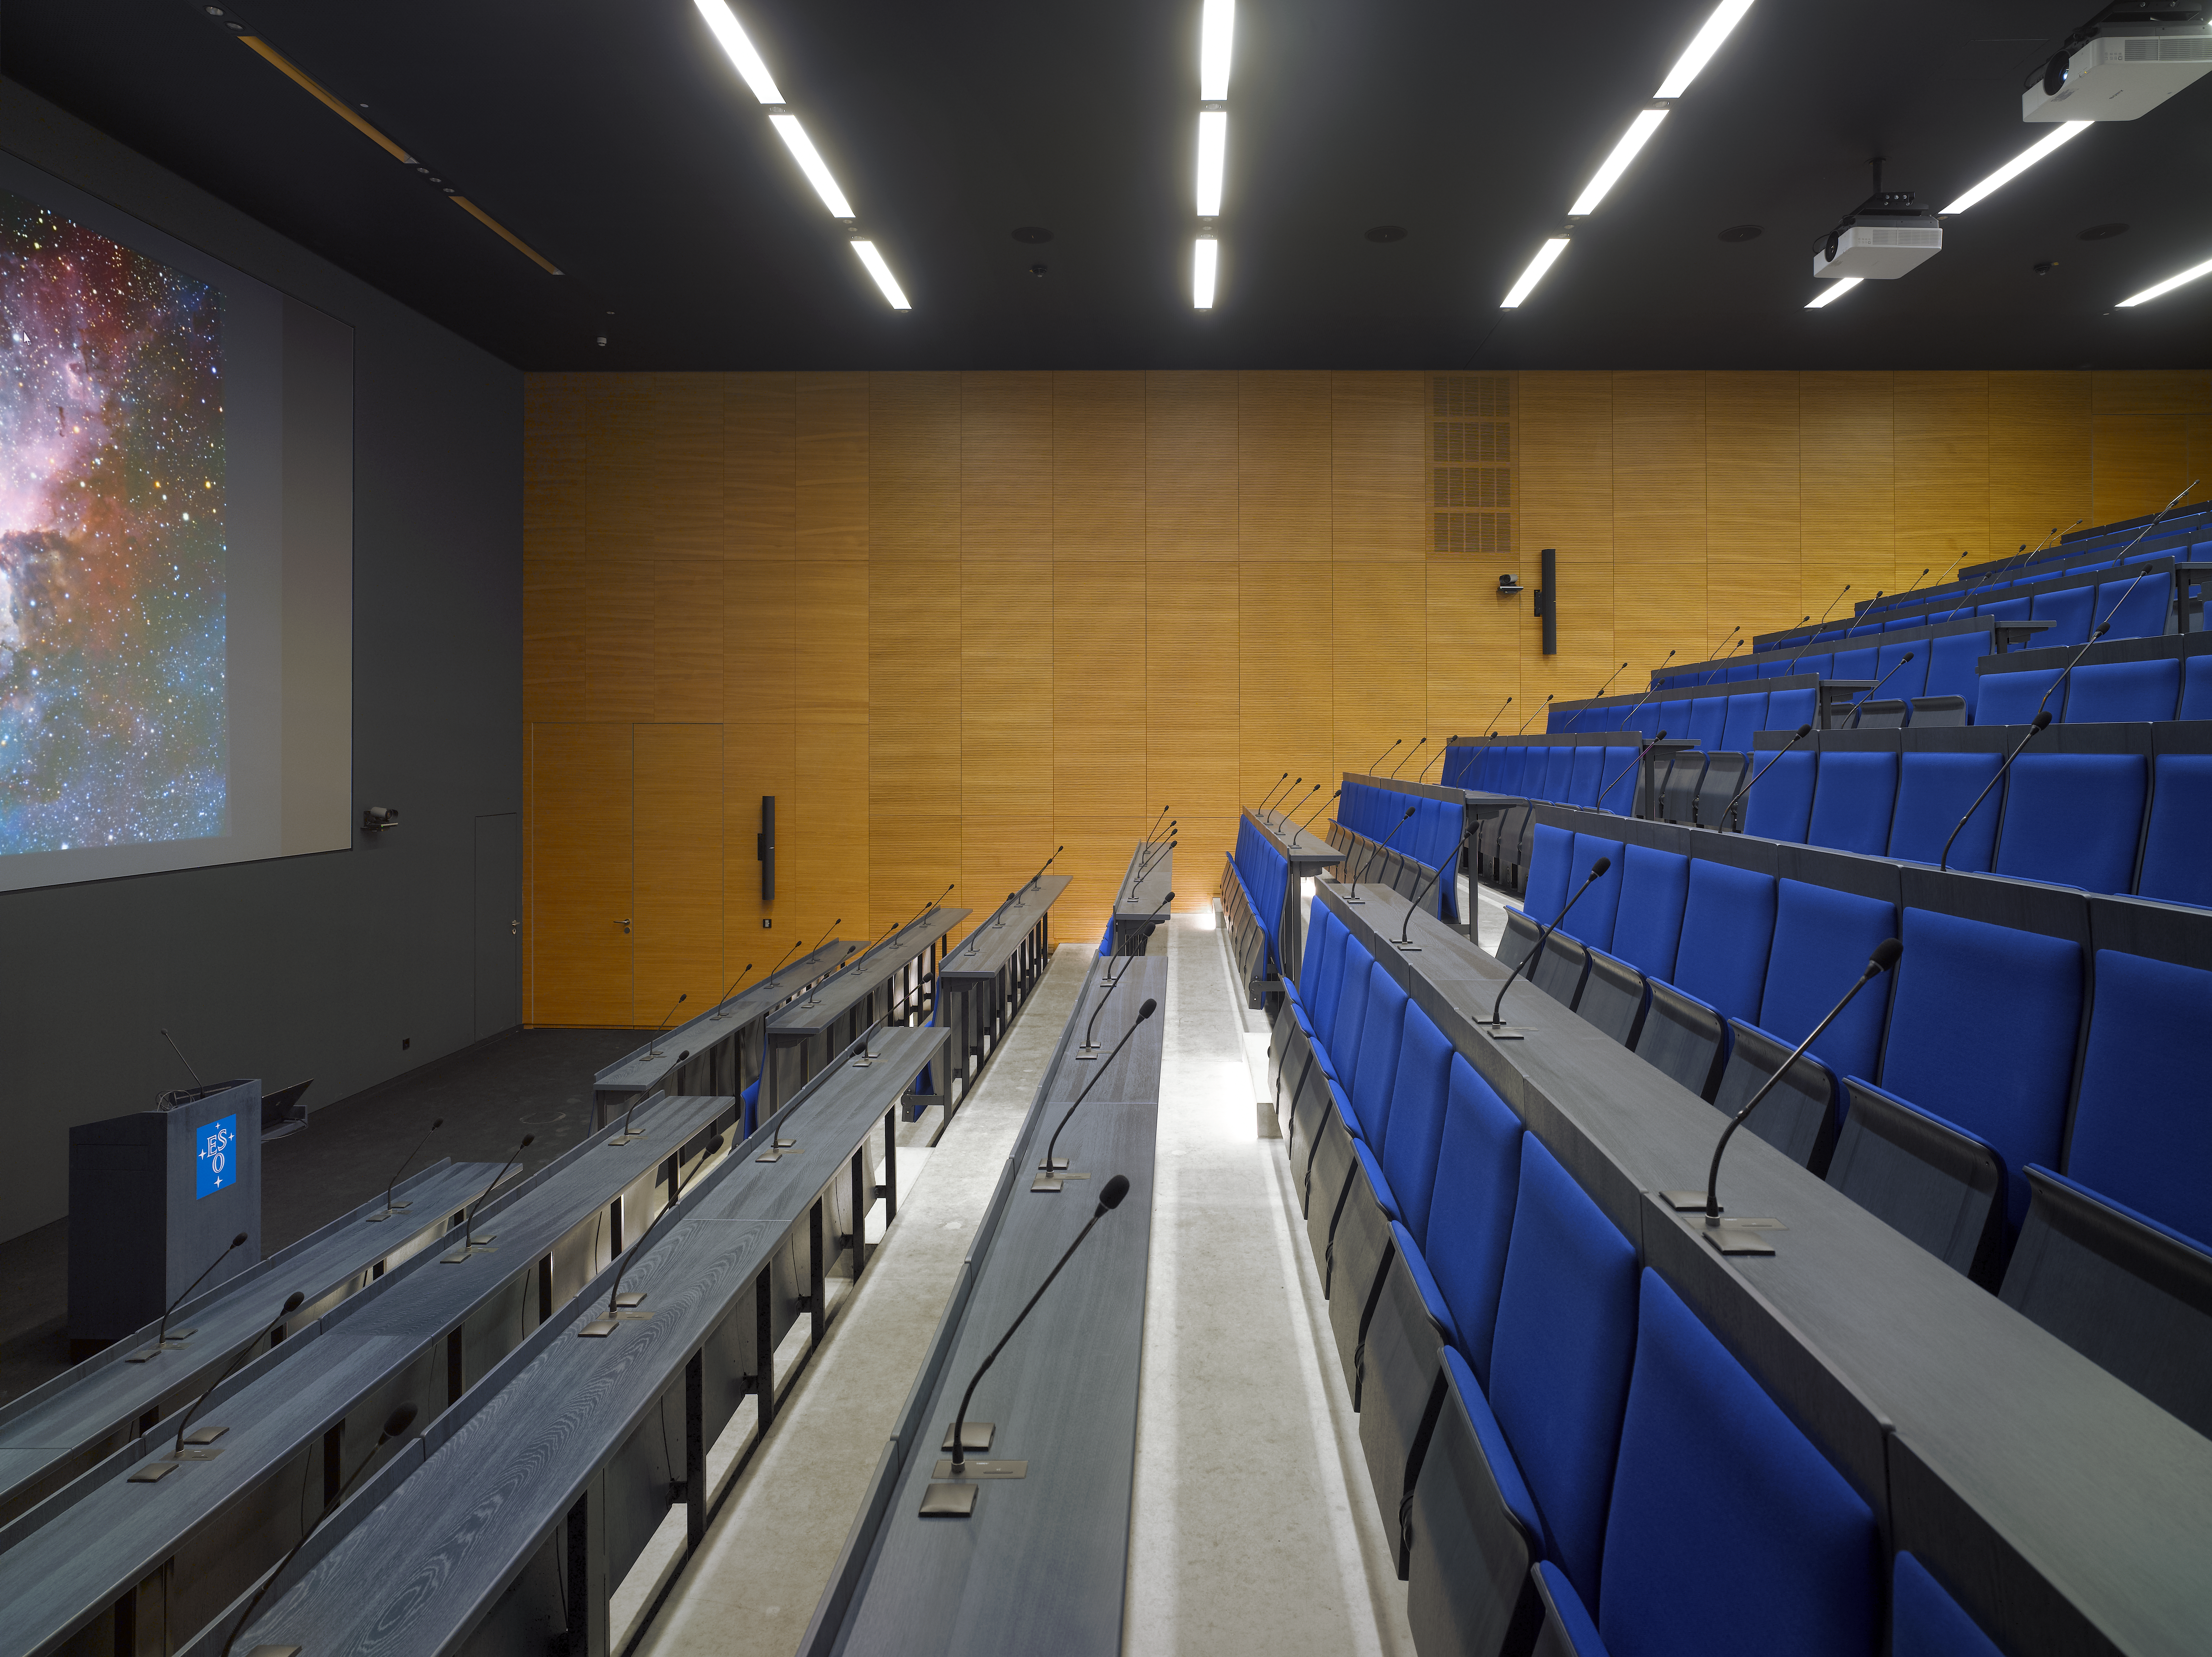

New auditorium

In the new office building at the ESO Headquarters in Garching, Germany, one can also find an Auditorium with 234 seats and equipped with the most modern technology available.

Credit: Roland Halbe/ESO